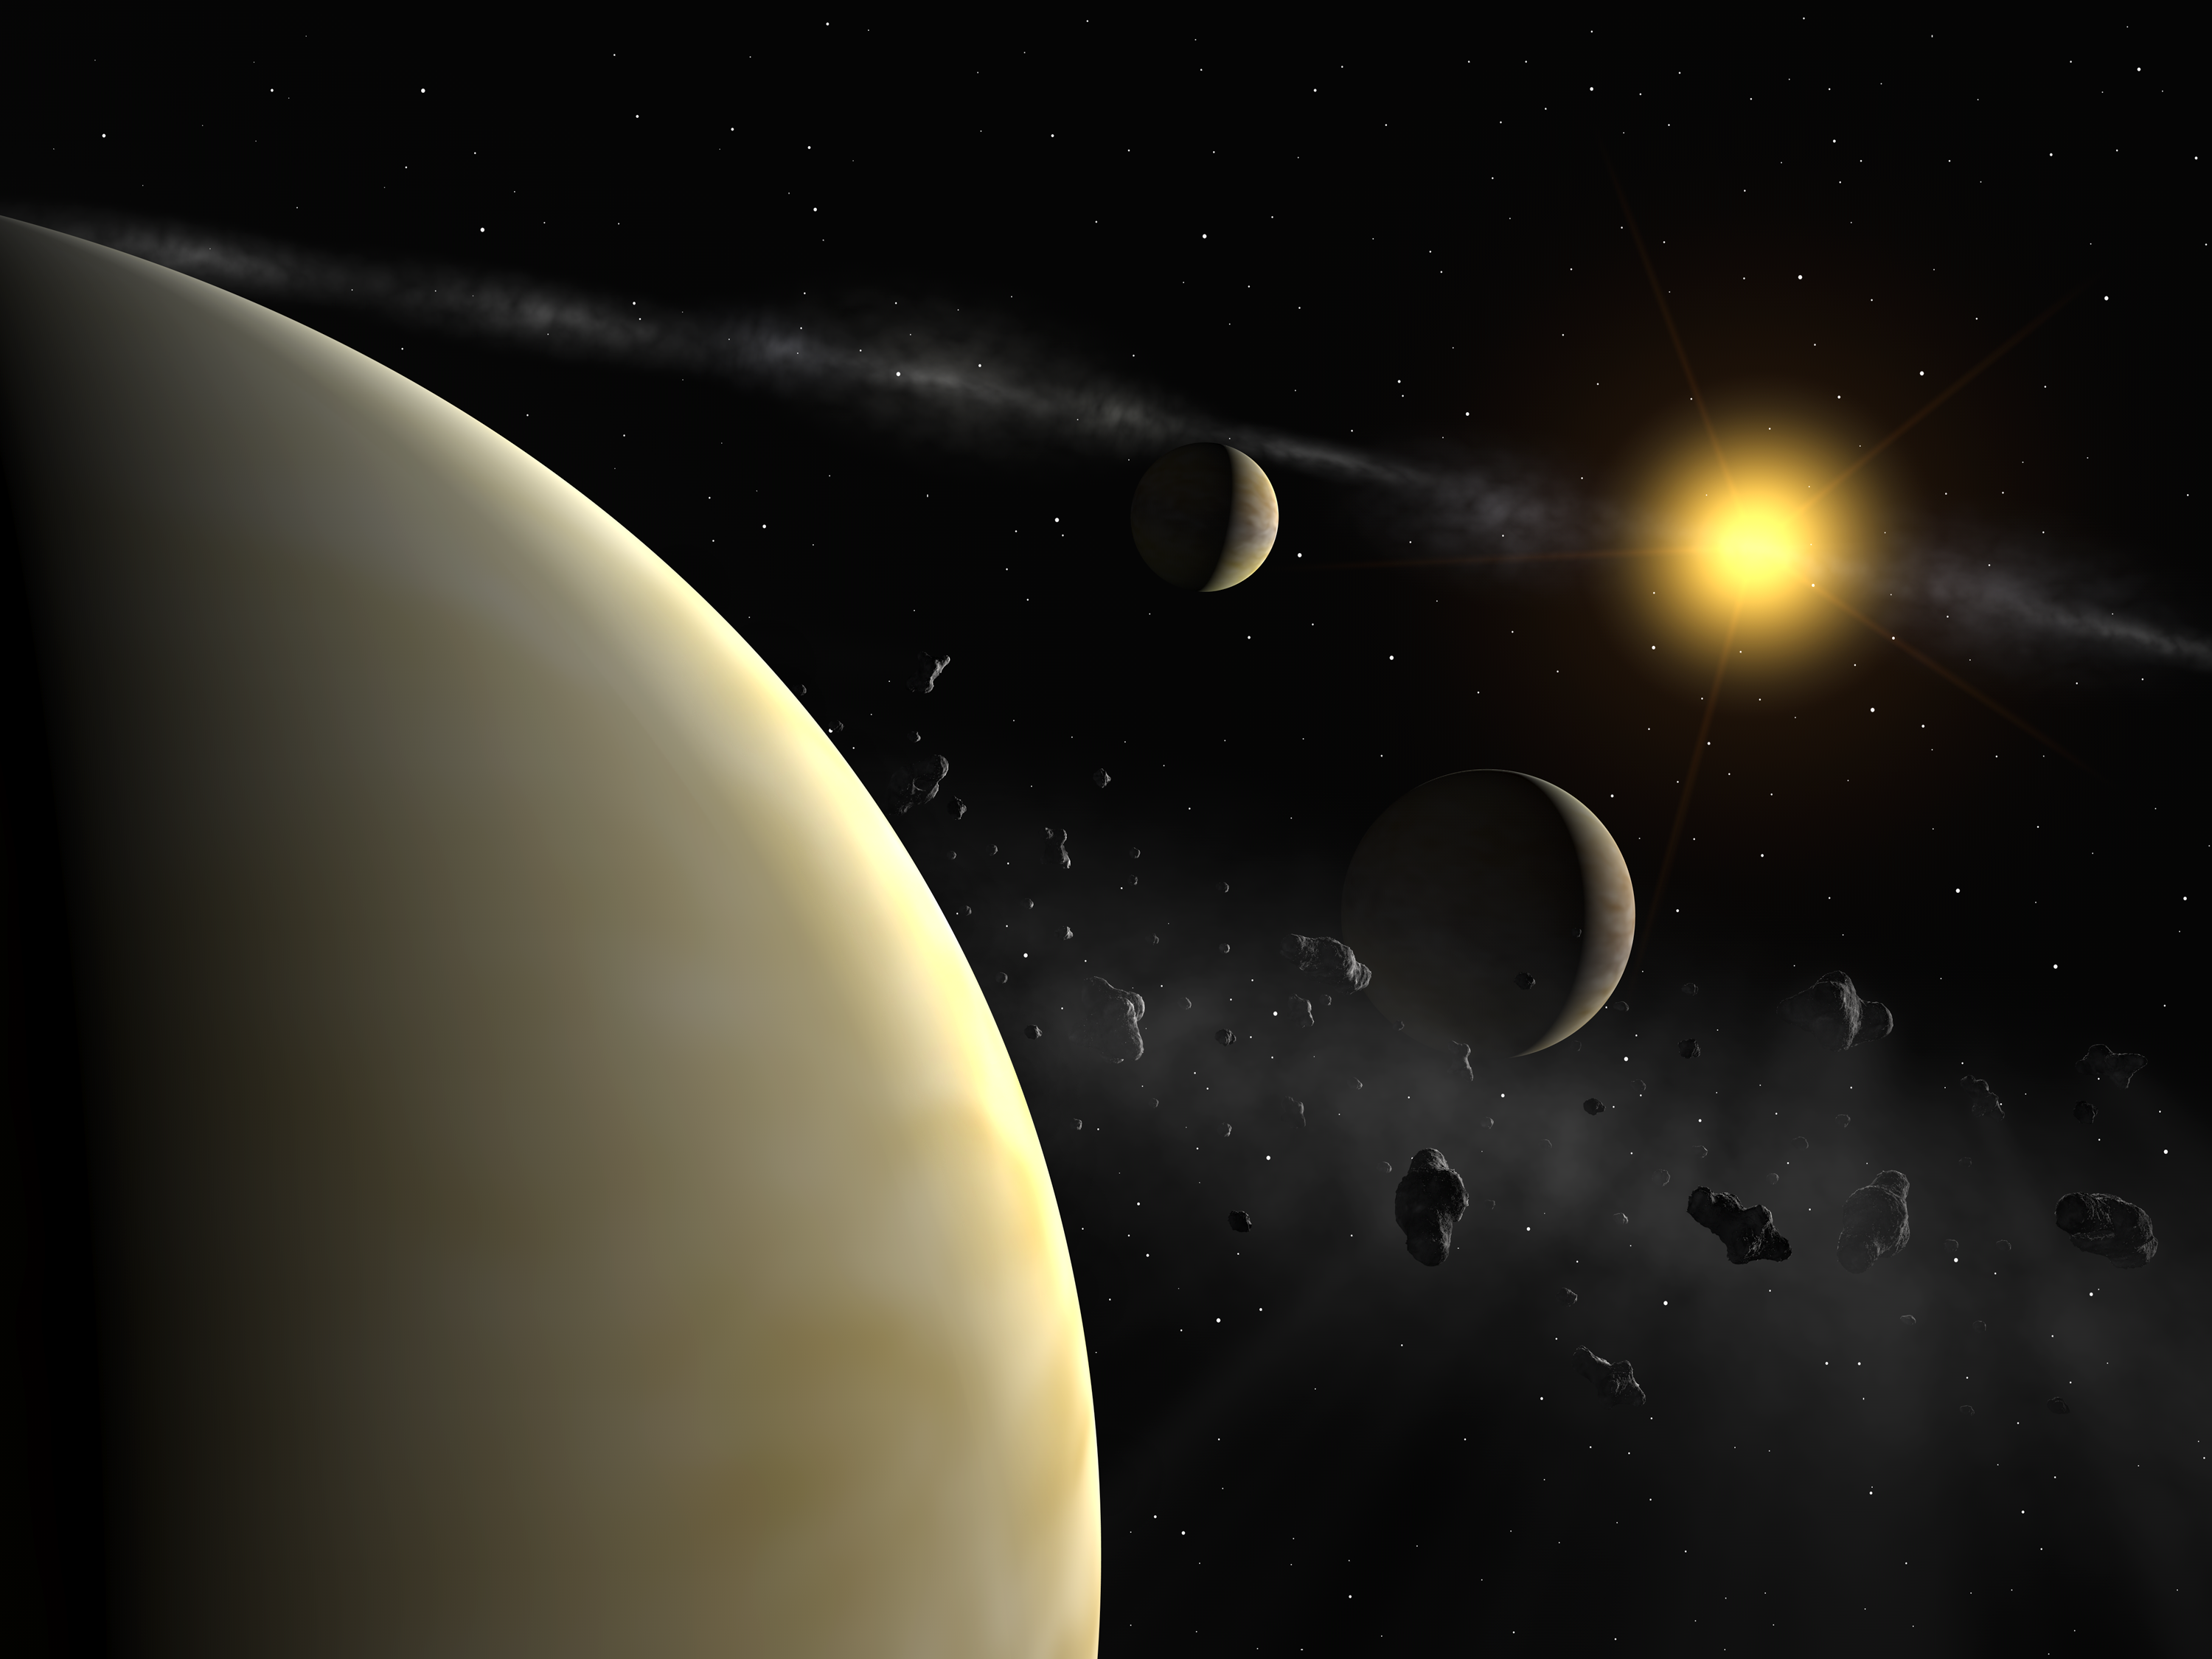

Planetary system around HD 69830

The HARPS measurement reveal the presence of three planets with masses between 10 and 18 Earth masses around HD 69830, a rather normal star slightly less massive than the Sun. The planets' mean distance are 0.08, 0.19, and 0.63 the mean distance between the Earth and the Sun. From previous observations, it seems that there exists also an asteroid belt, whose location is unknown. It could either lie between the two outermost planets, or farther from its parent star than 0.8 the mean Earth-Sun distance.

Credit: ESO